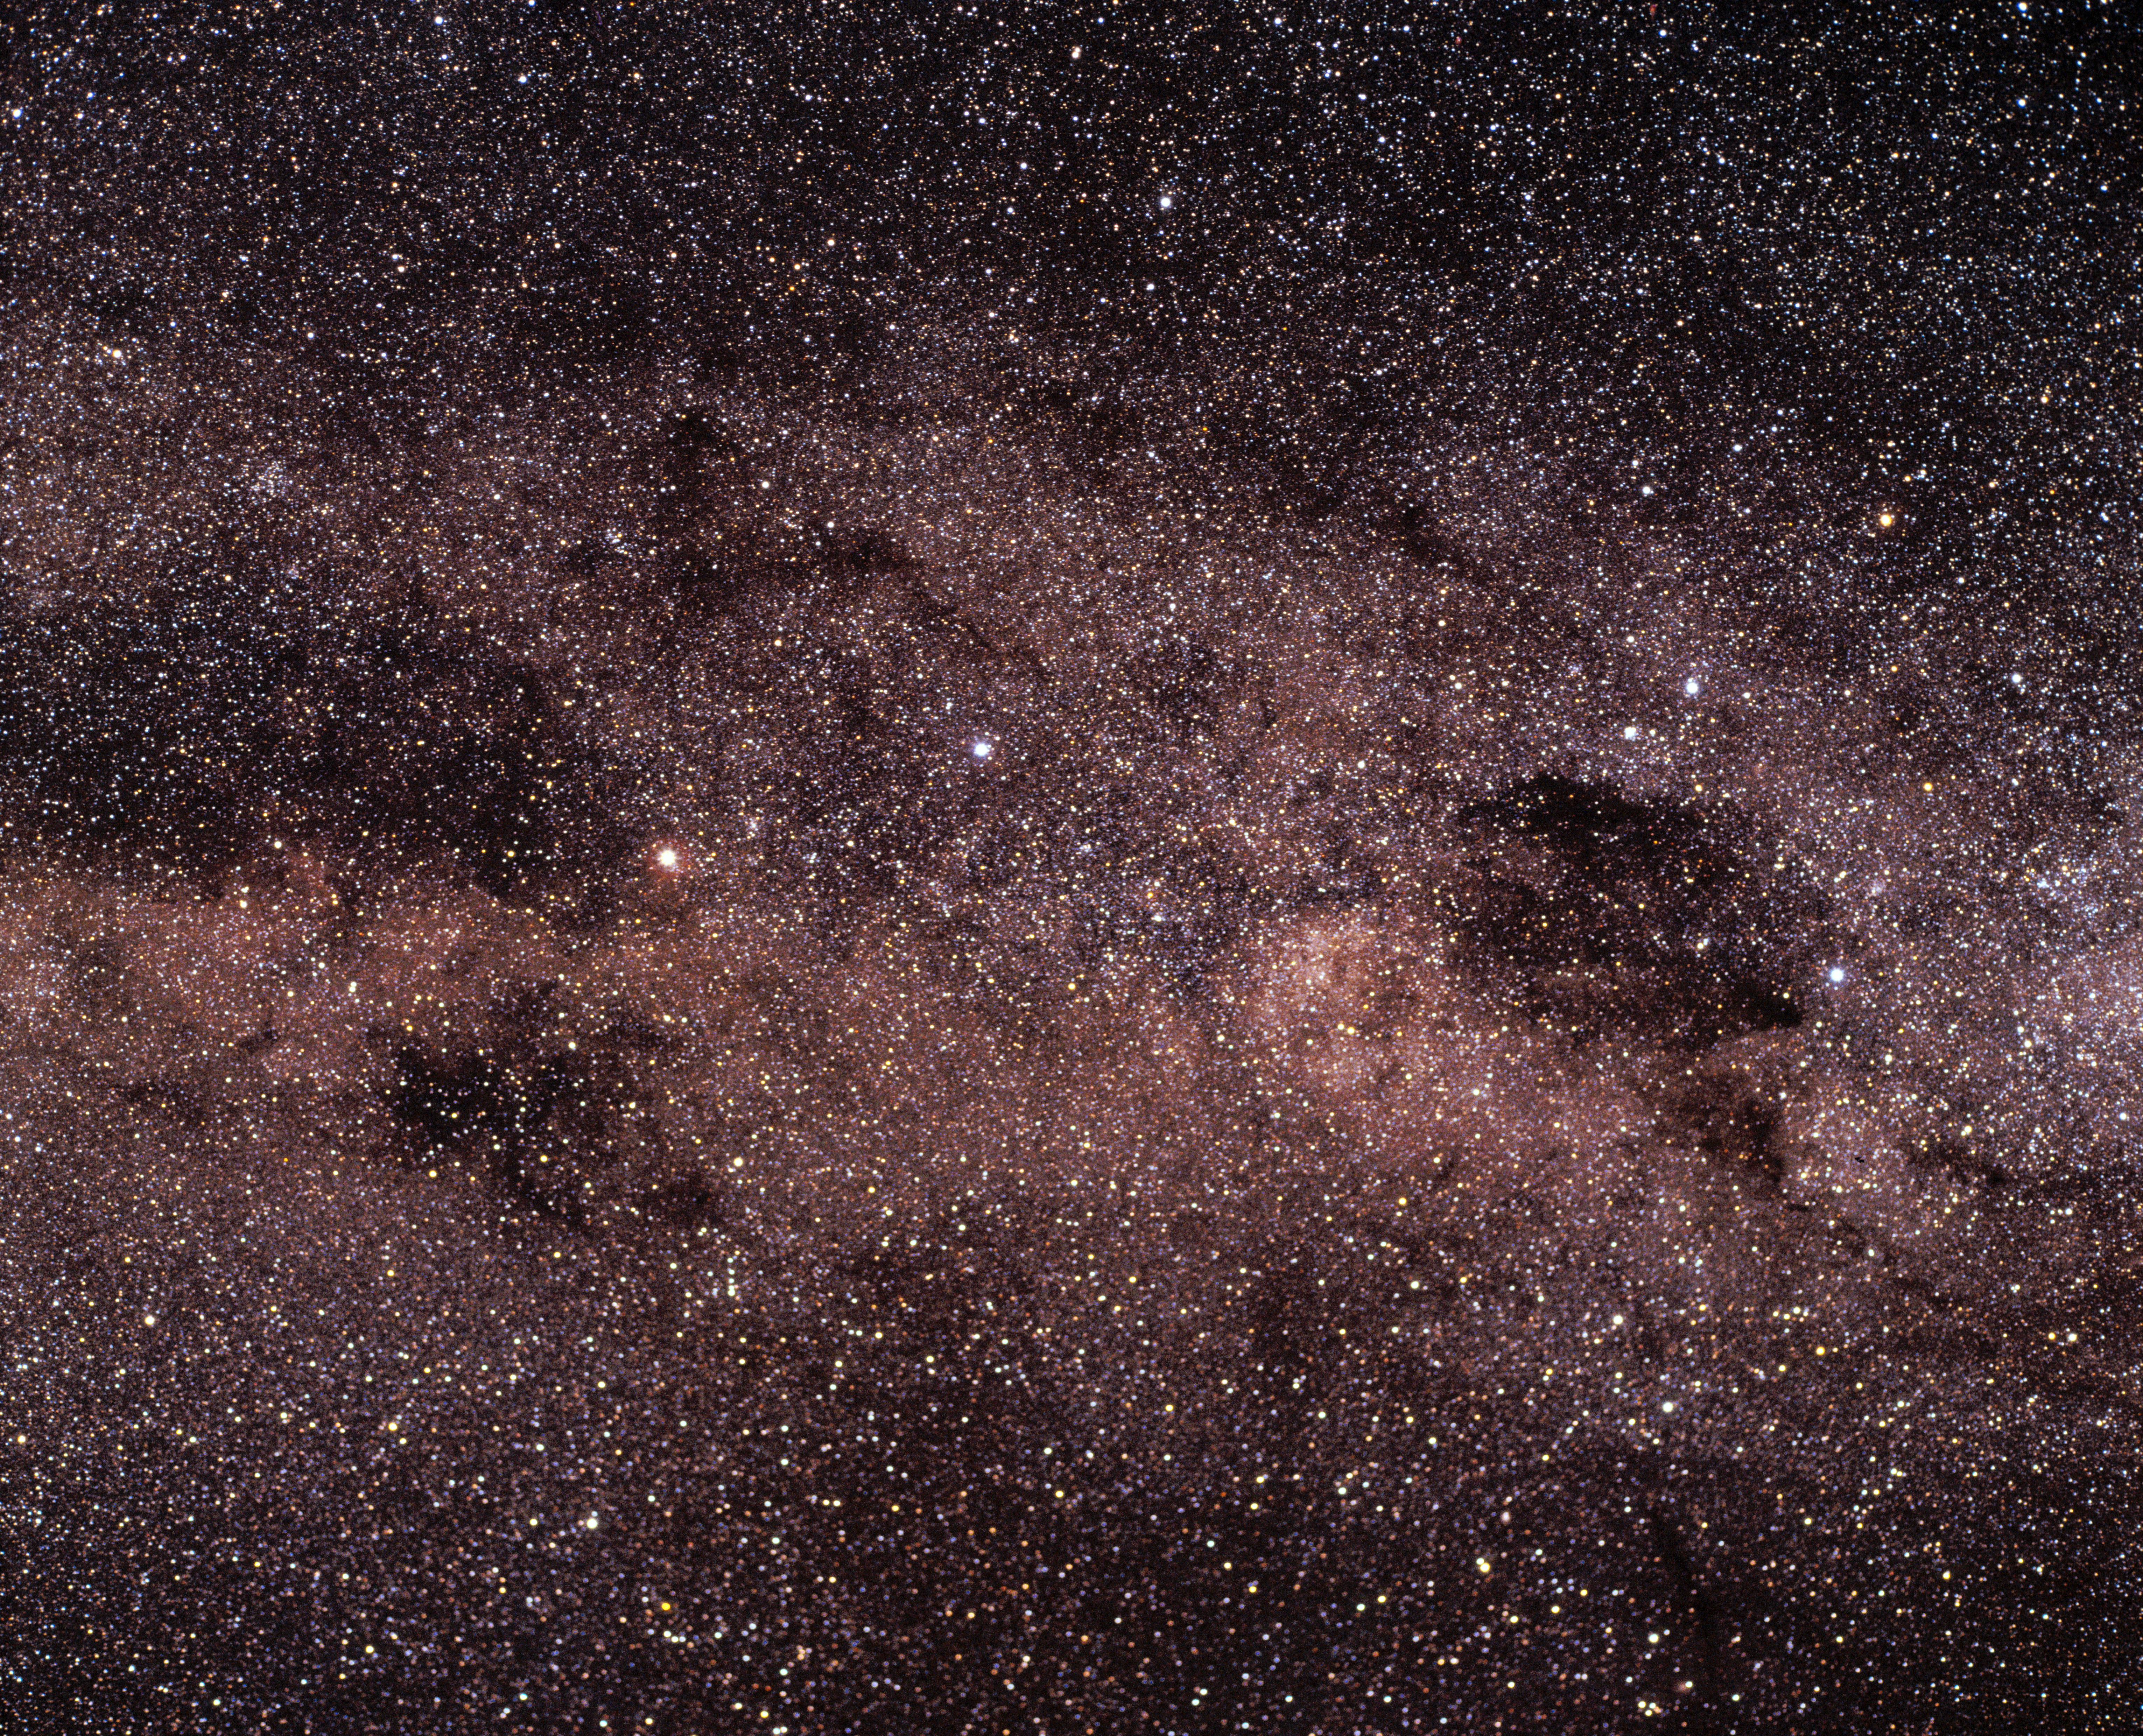

The Milky Way

A swath of the Milky Way containing the constellations Crux and Norma.

Credit: ESO